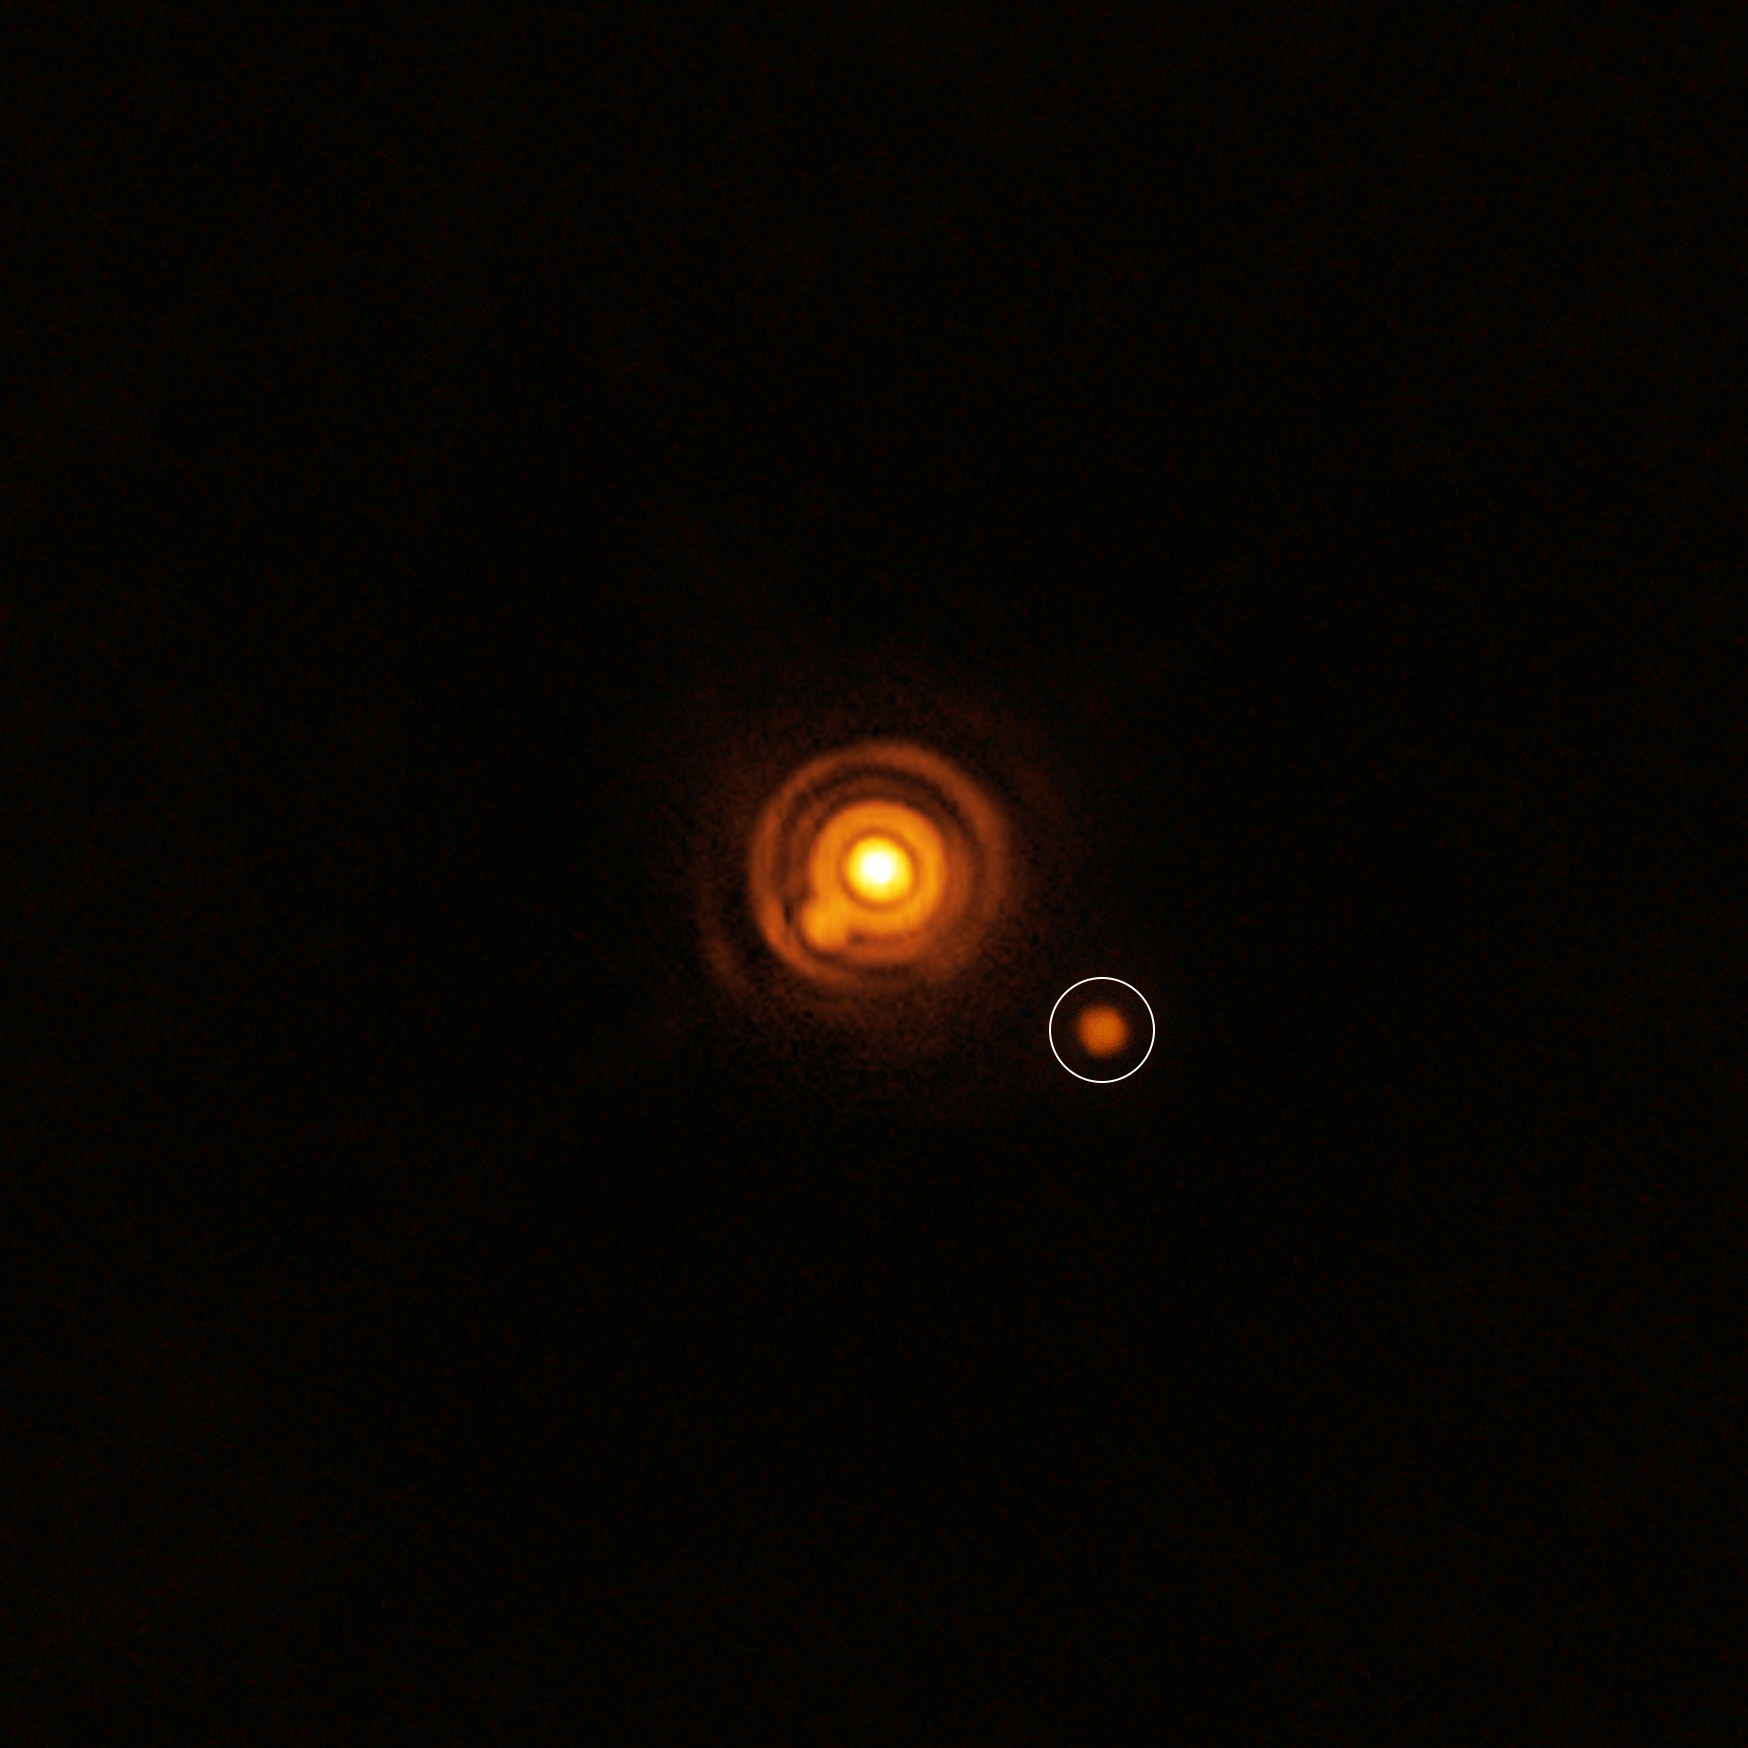

ERIS view of a companion candidate around the star V960 Mon

This image, taken with ESO’s Very Large Telescope (VLT), shows a possible companion orbiting the young star V960 Mon. The image was captured with the VLT’s Enhanced Resolution Imager and Spectrograph (ERIS) instrument. The properties of the object are unknown: it could be a planet or a brown dwarf –– an object bigger than a planet that didn’t gain enough mass to shine as a star.

Credit: ESO/A. Dasgupta